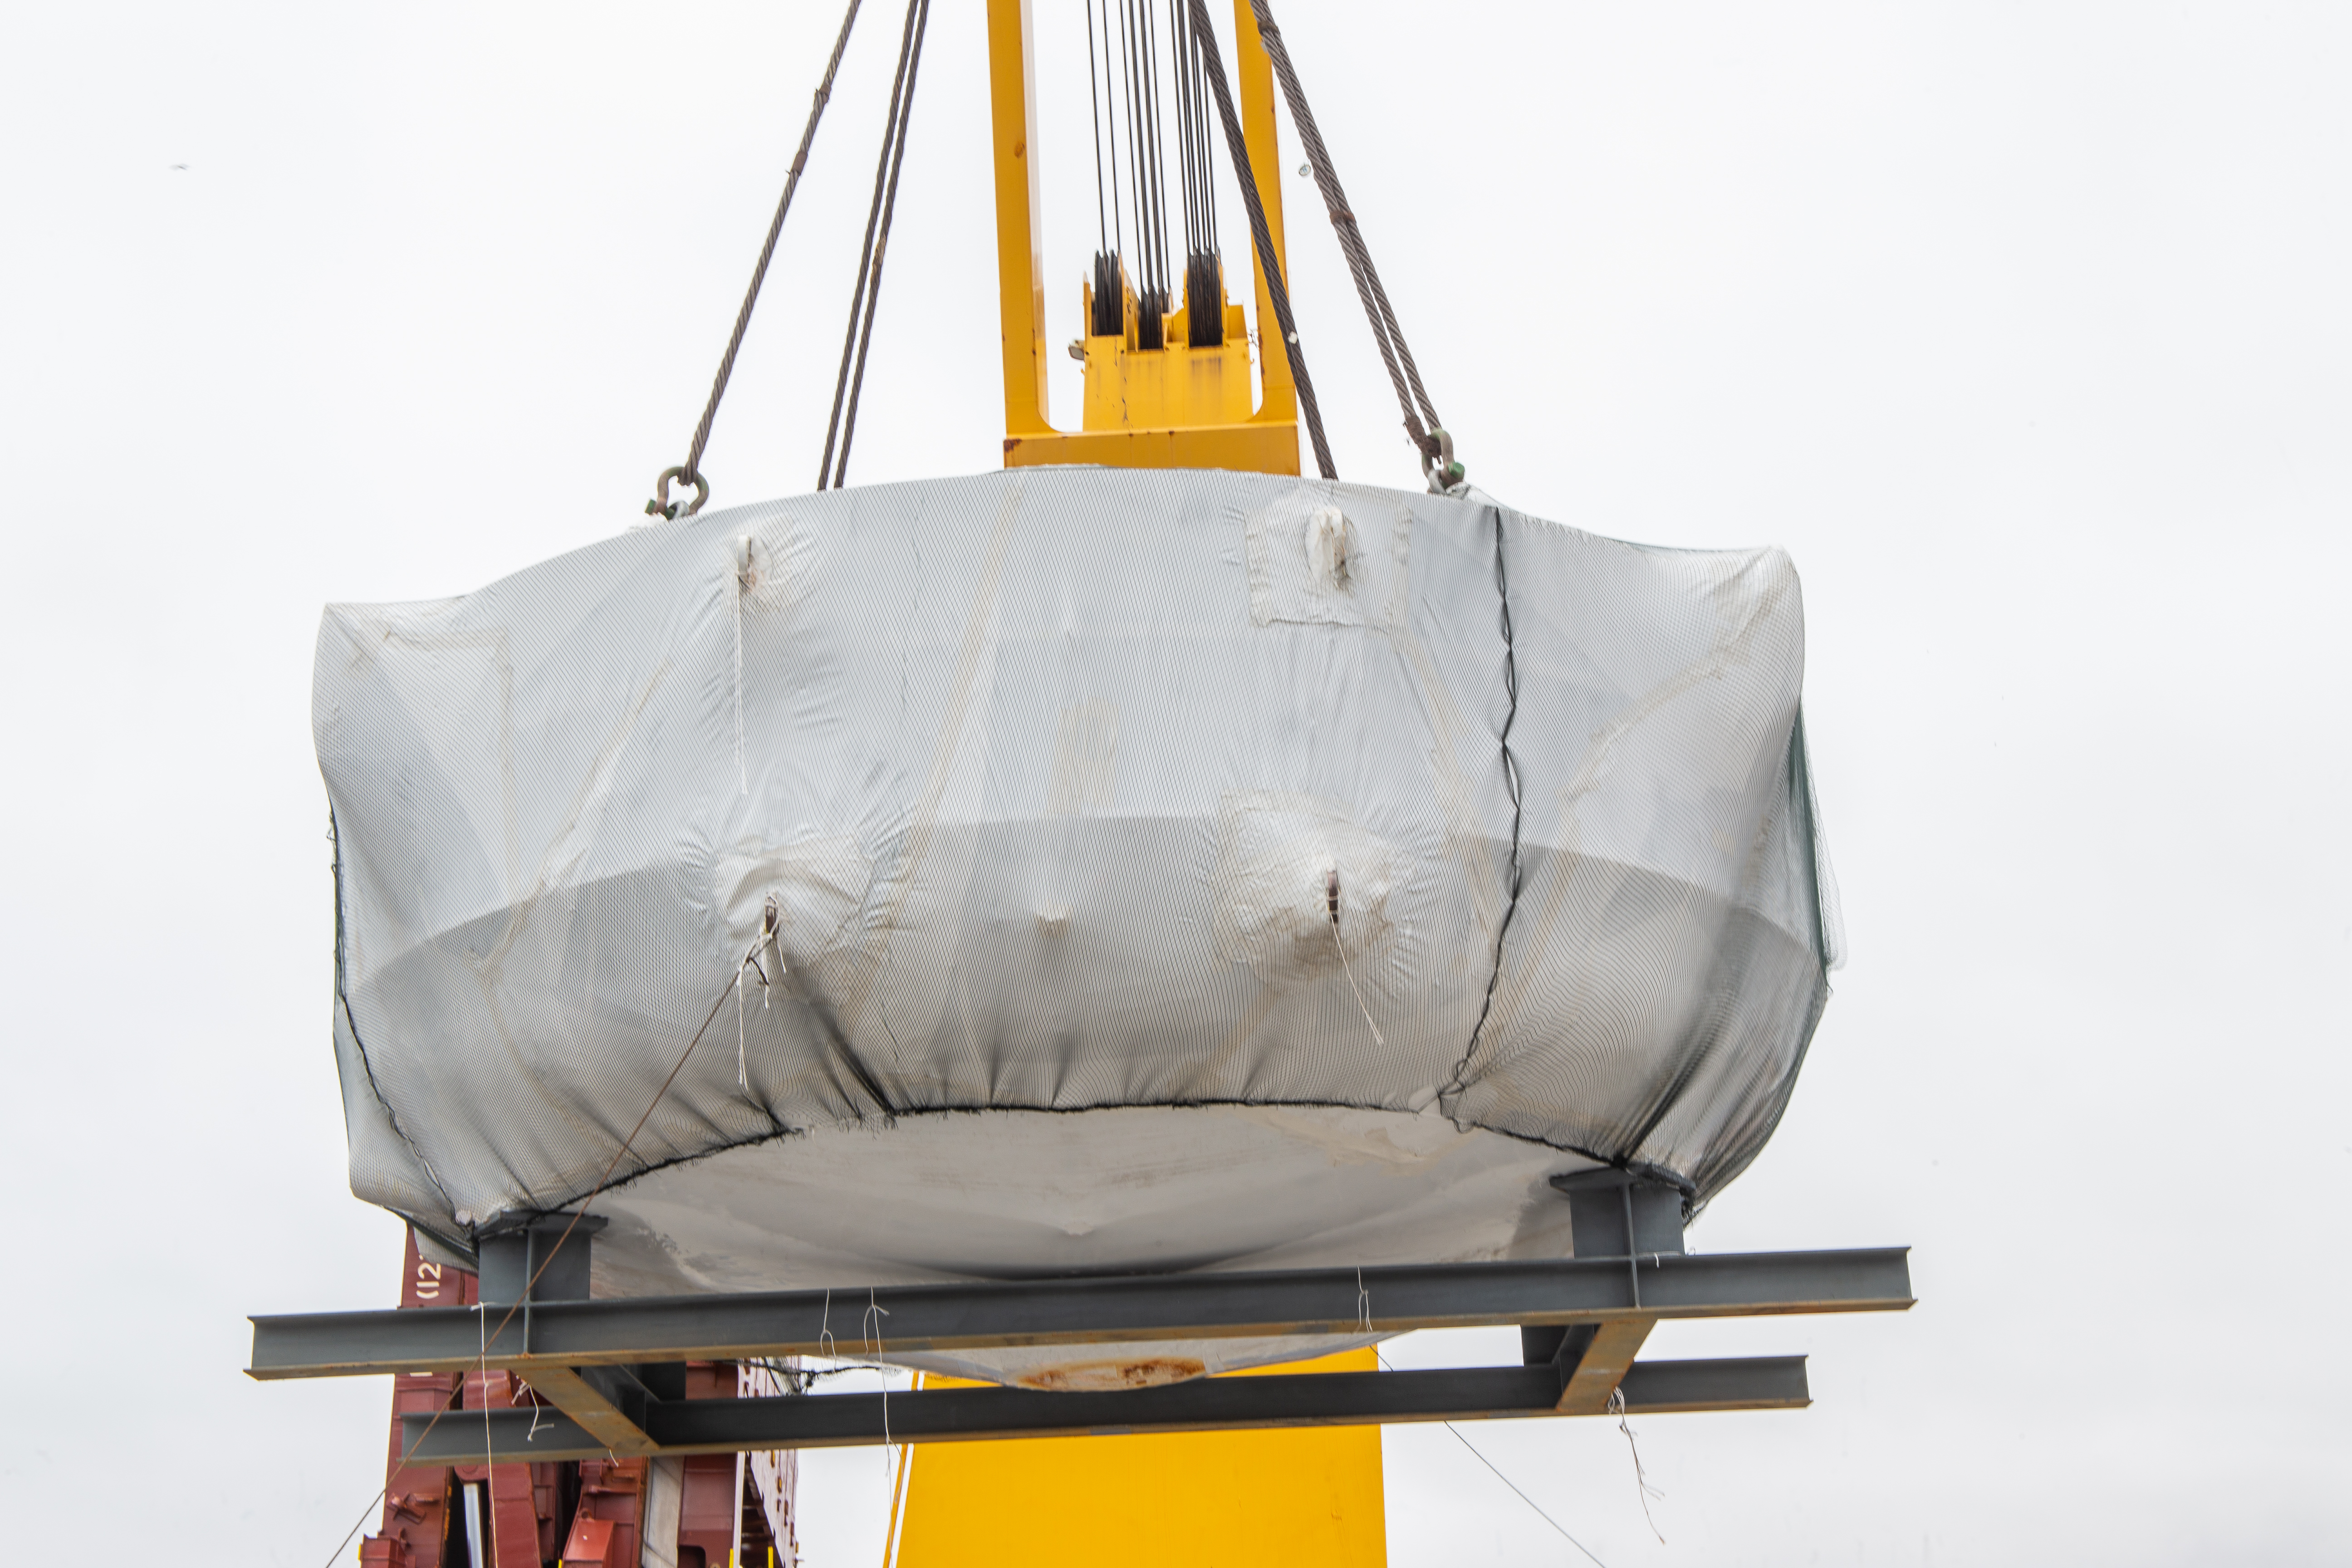

rubin-rubin-chamber-arrival-332

The LSST Coating Chamber arrived at the Port of Coquimbo, Chile, on October 23, 2018. It was lifted from the BBC Arizona by crane.

Credit: Manuel Paredes/NSF/AURA/International Gemini Observatory/NOIRLab